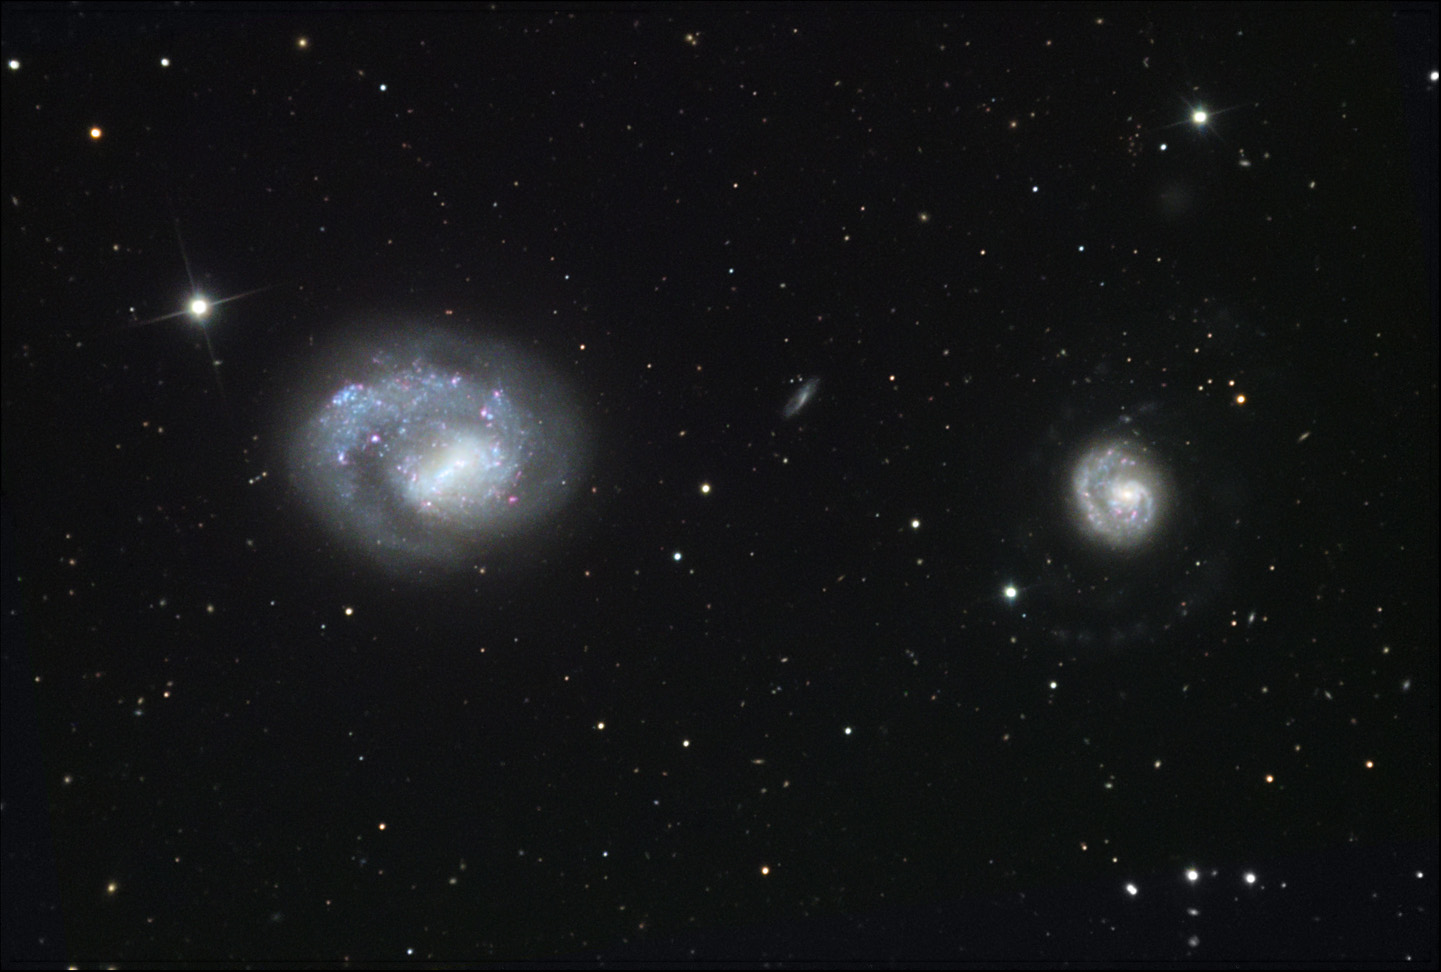

NGC 4618 and NGC 4625

NGC 4618 (left) is a large, one-armed spiral galaxy located in the constellation Canes Venatici. The smaller, compact-looking galaxy to the right is NGC 4625. In this visible light image, spiral arms are very difficult to see, which originally led astronomers to believe it was a fairly plain and old galaxy. Back in 2005, NASA's Galaxy Evolution Explorer imaged NGC 4618 with a combination of visible and ultra-violet light. The resulting image showed bright spiral arms emitting significant ultra-violet light, indicating large amounts of star formation. This stage of galaxy evolution was once thought to only be found in distant galaxies, but NGC 4625 is a mere 31 million lightyears away! Studies of this galaxy could potentially clue astronomers in to how stars were formed within our own Milky Way galaxy. It is hypothesized that a collision with NGC 4618 could have potentially triggered the creation of NGC 4625's spiral arms, although that theory leaves NGC 4618's lack of spiral arms a mystery.

This image was taken as part of Advanced Observing Program (AOP) program at Kitt Peak Visitor Center during 2014.

Credit: KPNO/NOIRLab/NSF/AURA/Tom Bash and John Fox/Adam Block